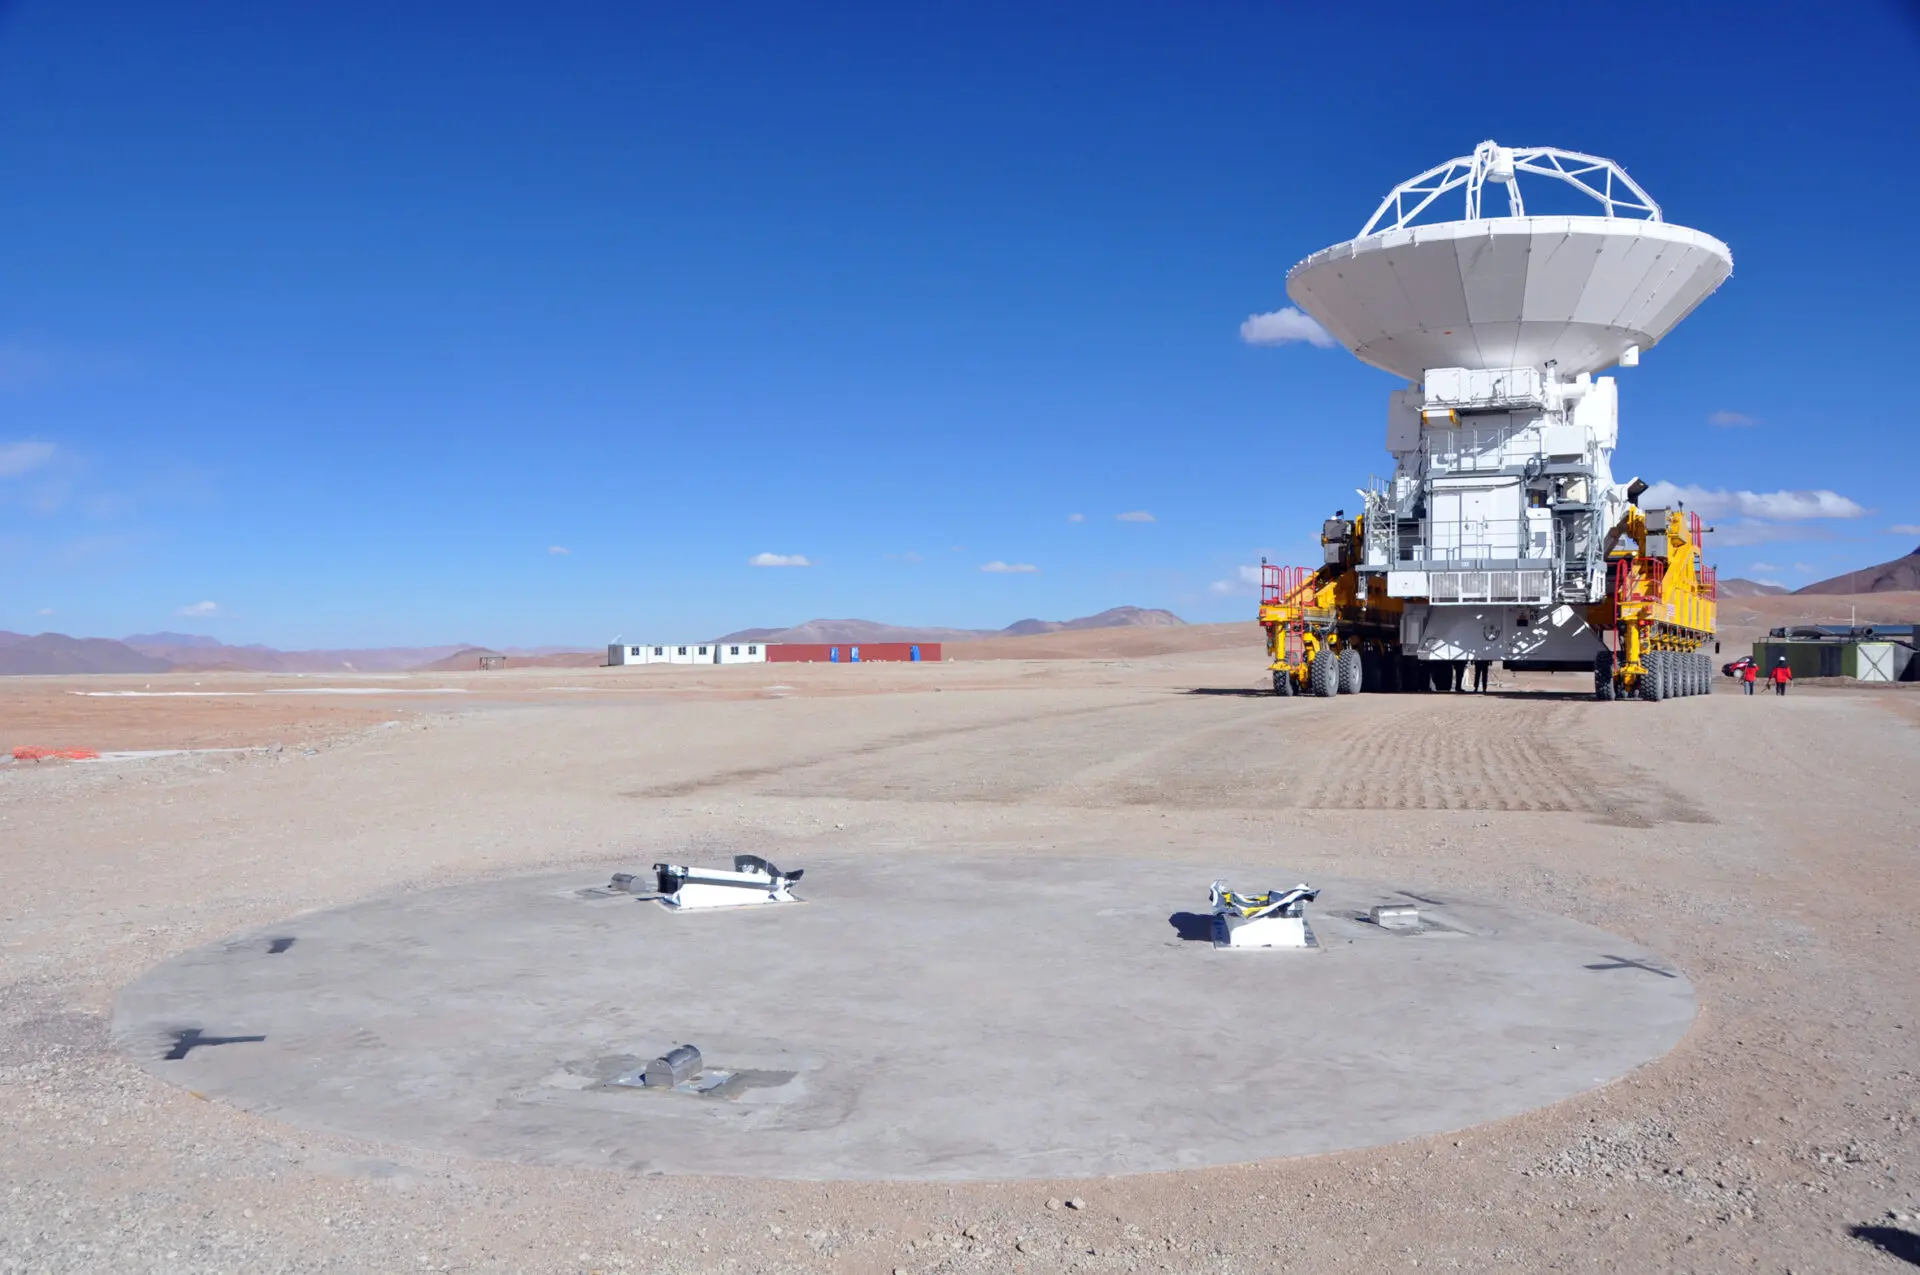

Transporter

Transporter preparing to pose with millimeter precision an antenna on its base.

Credit: ALMA (ESO / NAOJ / NRAO)